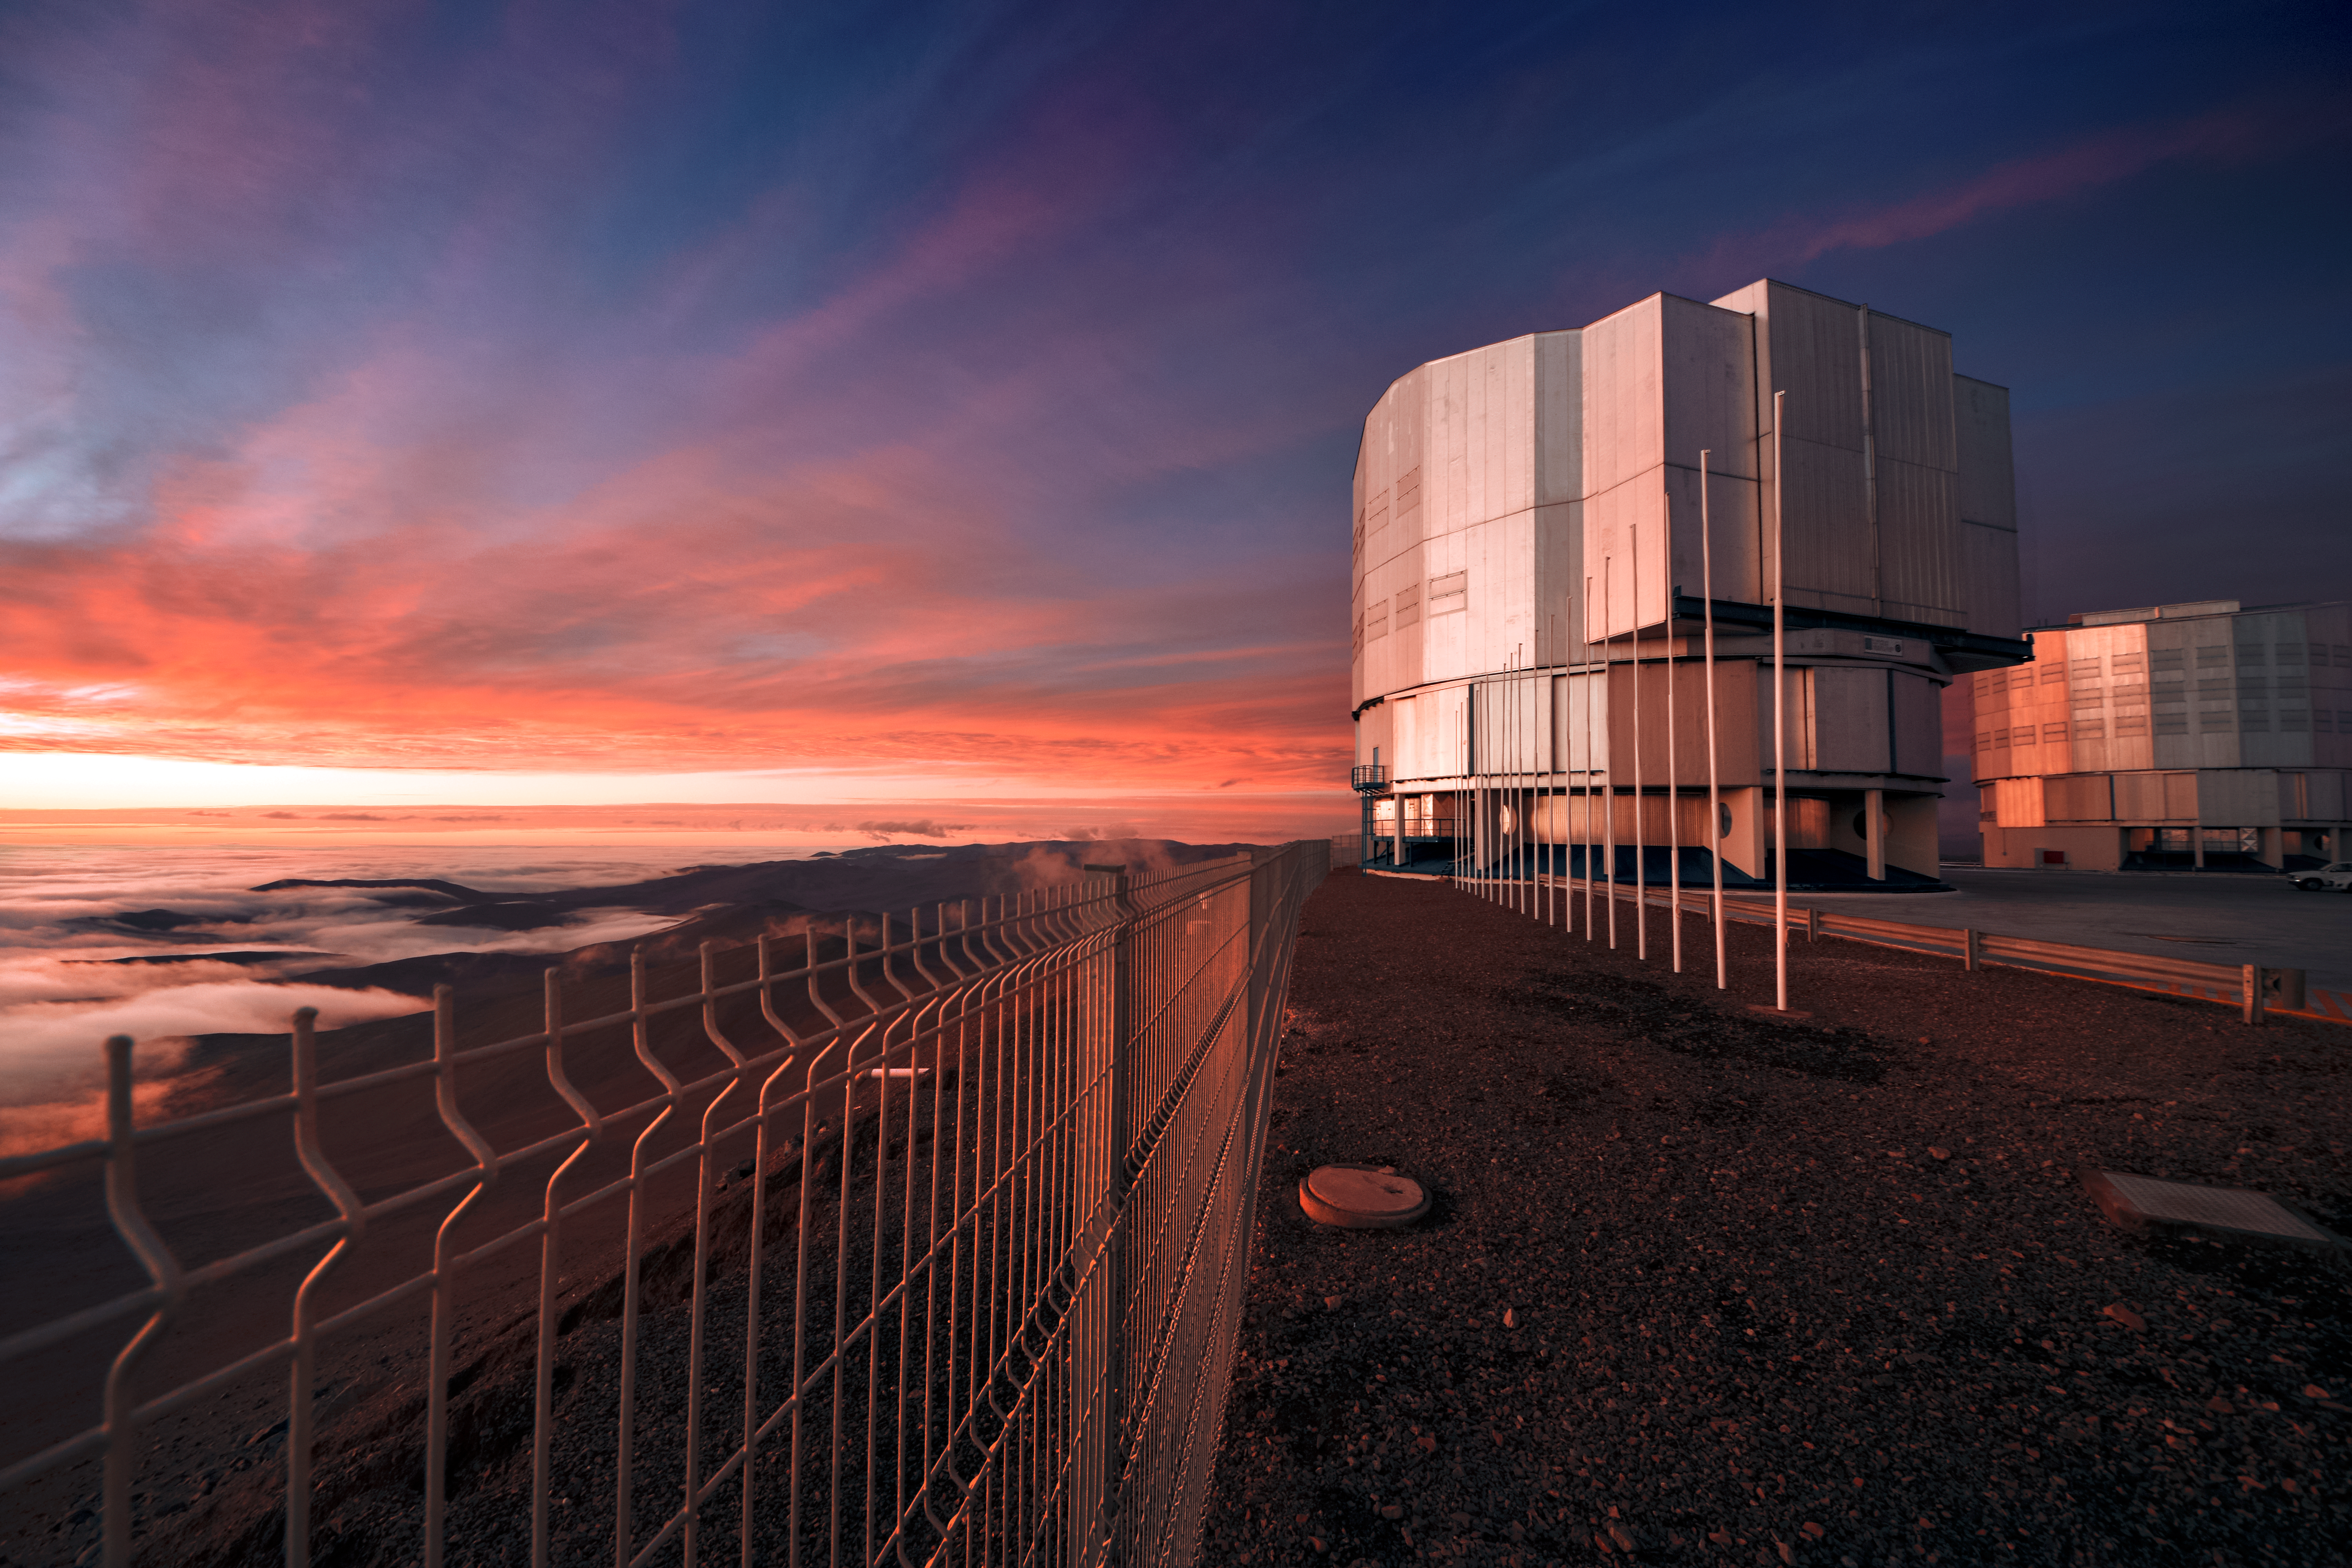

Shining down on Paranal

The Sun bathes ESO's Very Large Telescope (VLT) in a warm, orange glow. Located at ESO's Paranal Observatory in northern Chile, the VLT is ESO's current flagship observational facility.

Credit: ESO/A. Ghizzi Panizza (www.albertoghizzipanizza.com)